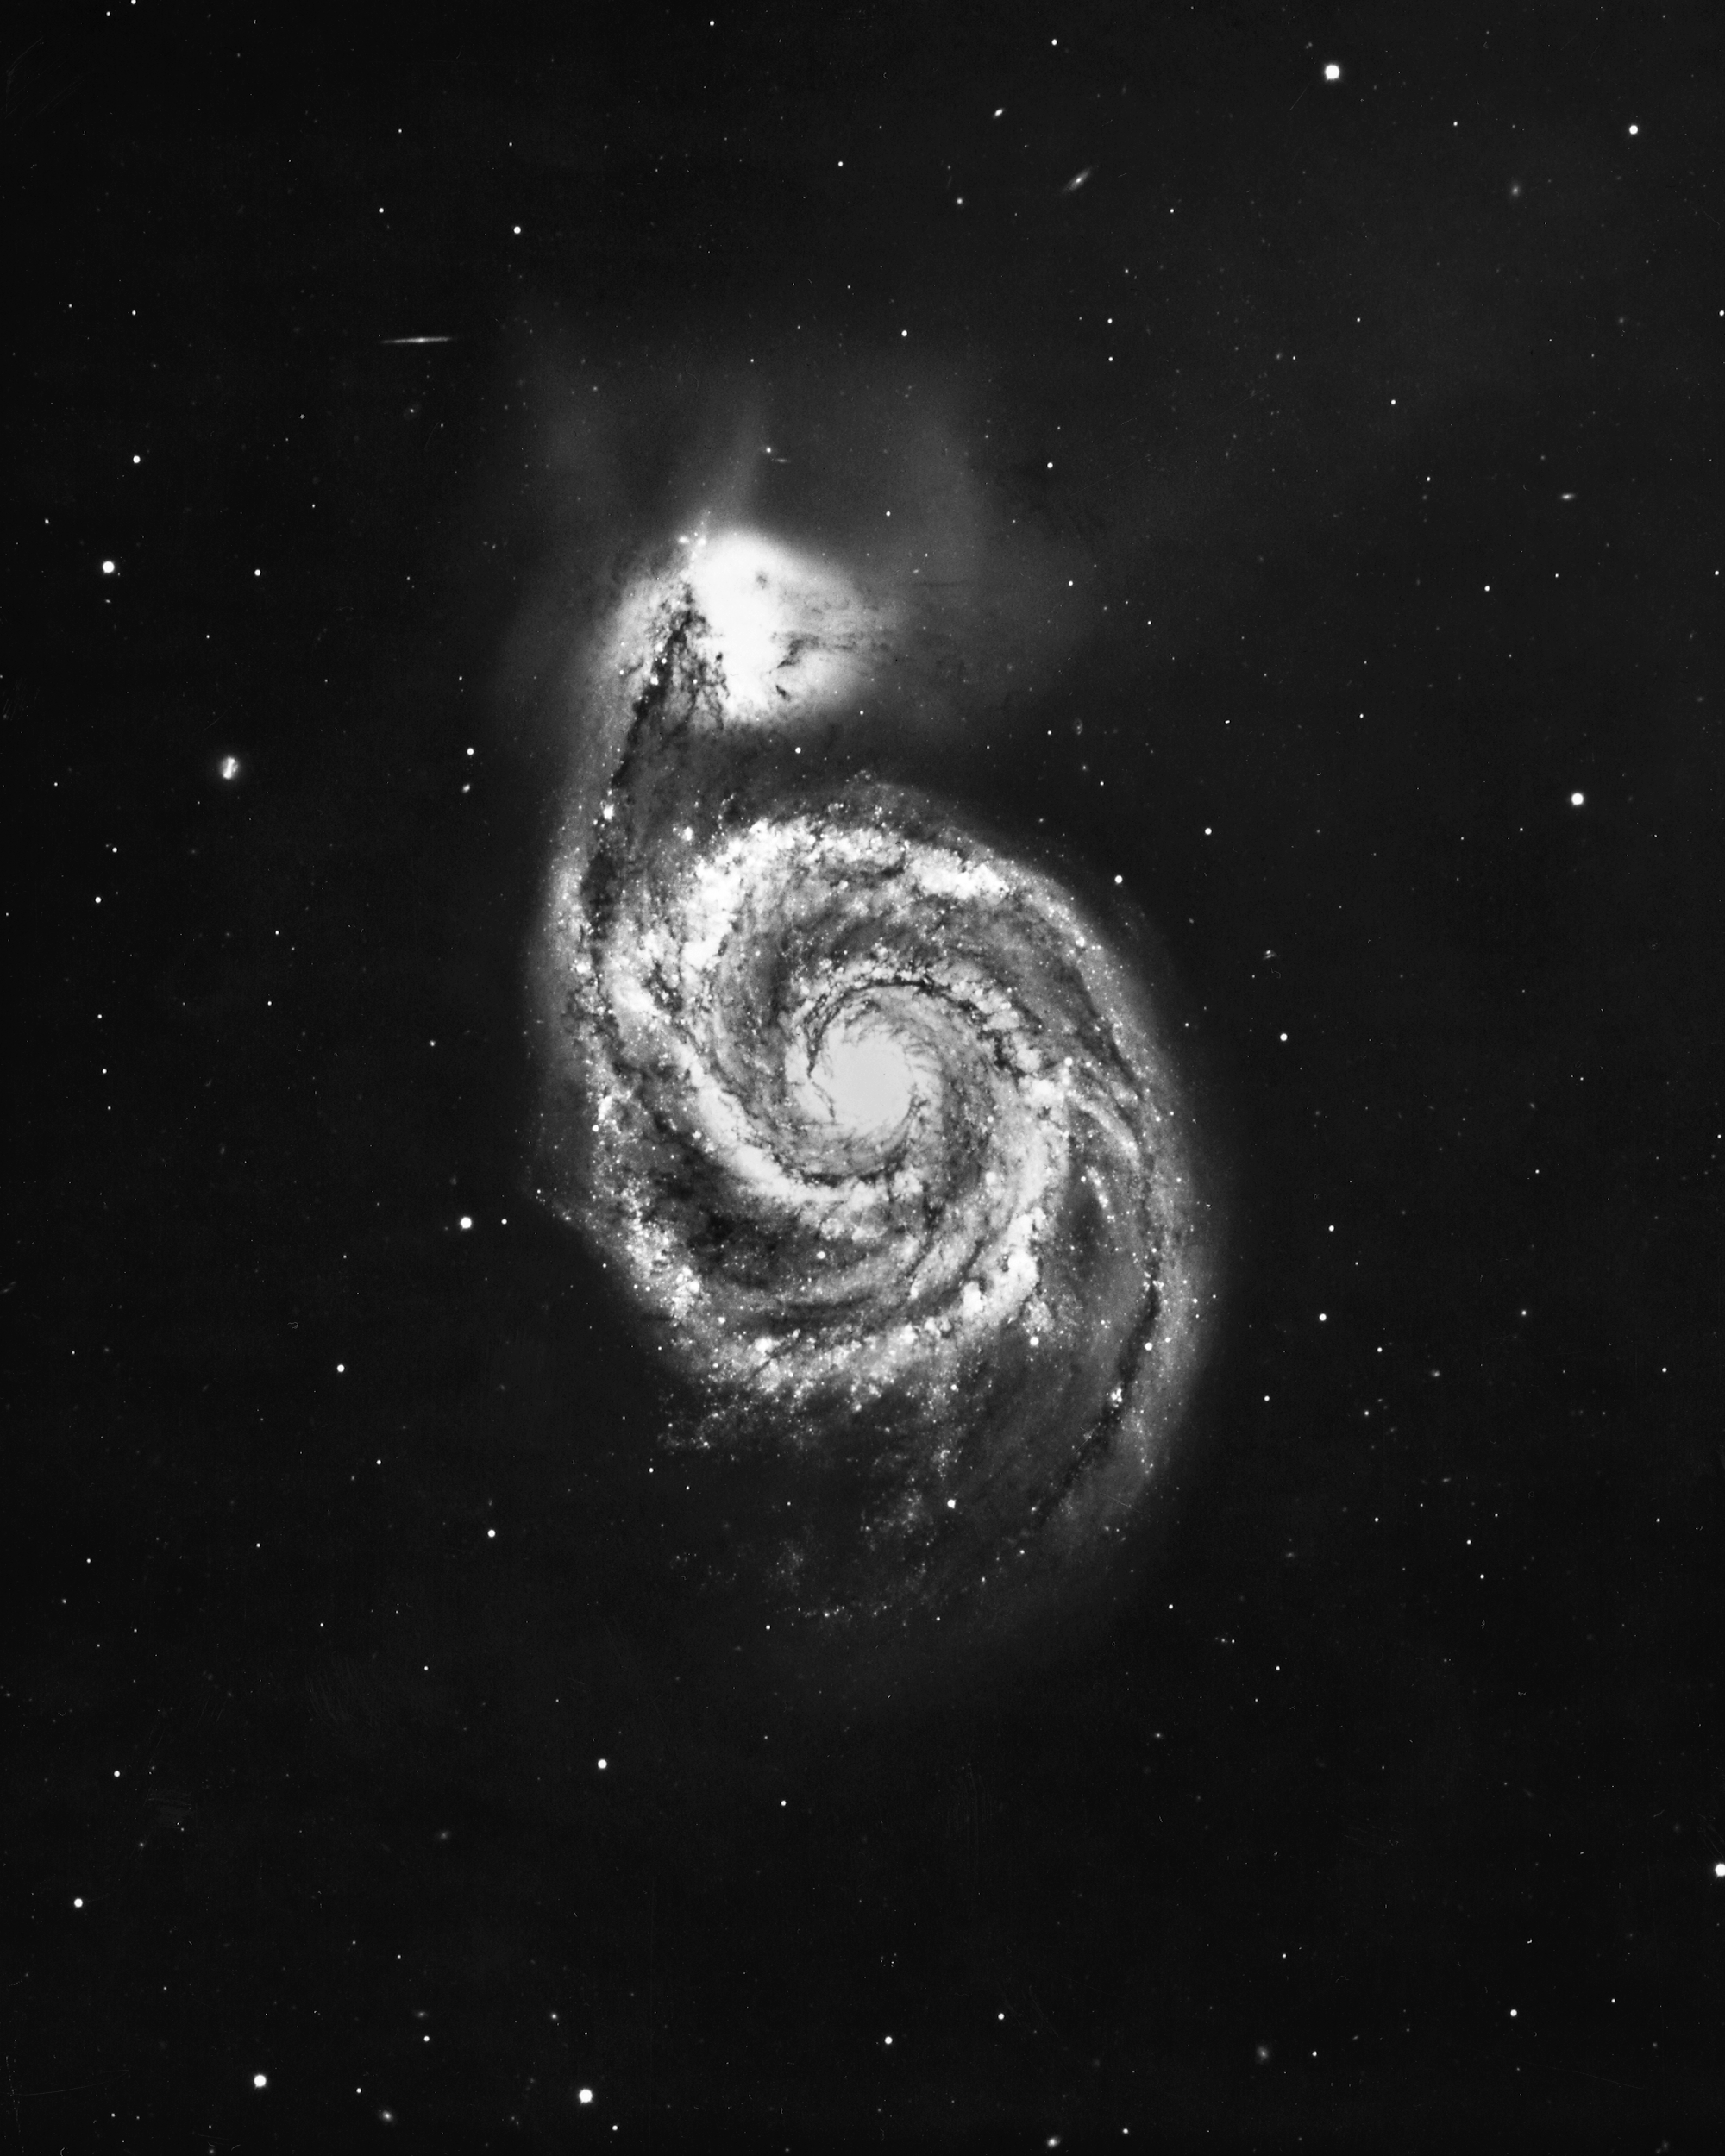

M51, the Whirlpool Nebula, NGC 5194/5195

The Whirlpool Nebula in the constellation Canes Venatici was the first in which spiral structure was clearly seen. It is actually a pair of interacting galaxies. Kitt Peak 4-meter Mayall telescope, 1975.

Credit: NOIRLab/NSF/AURA